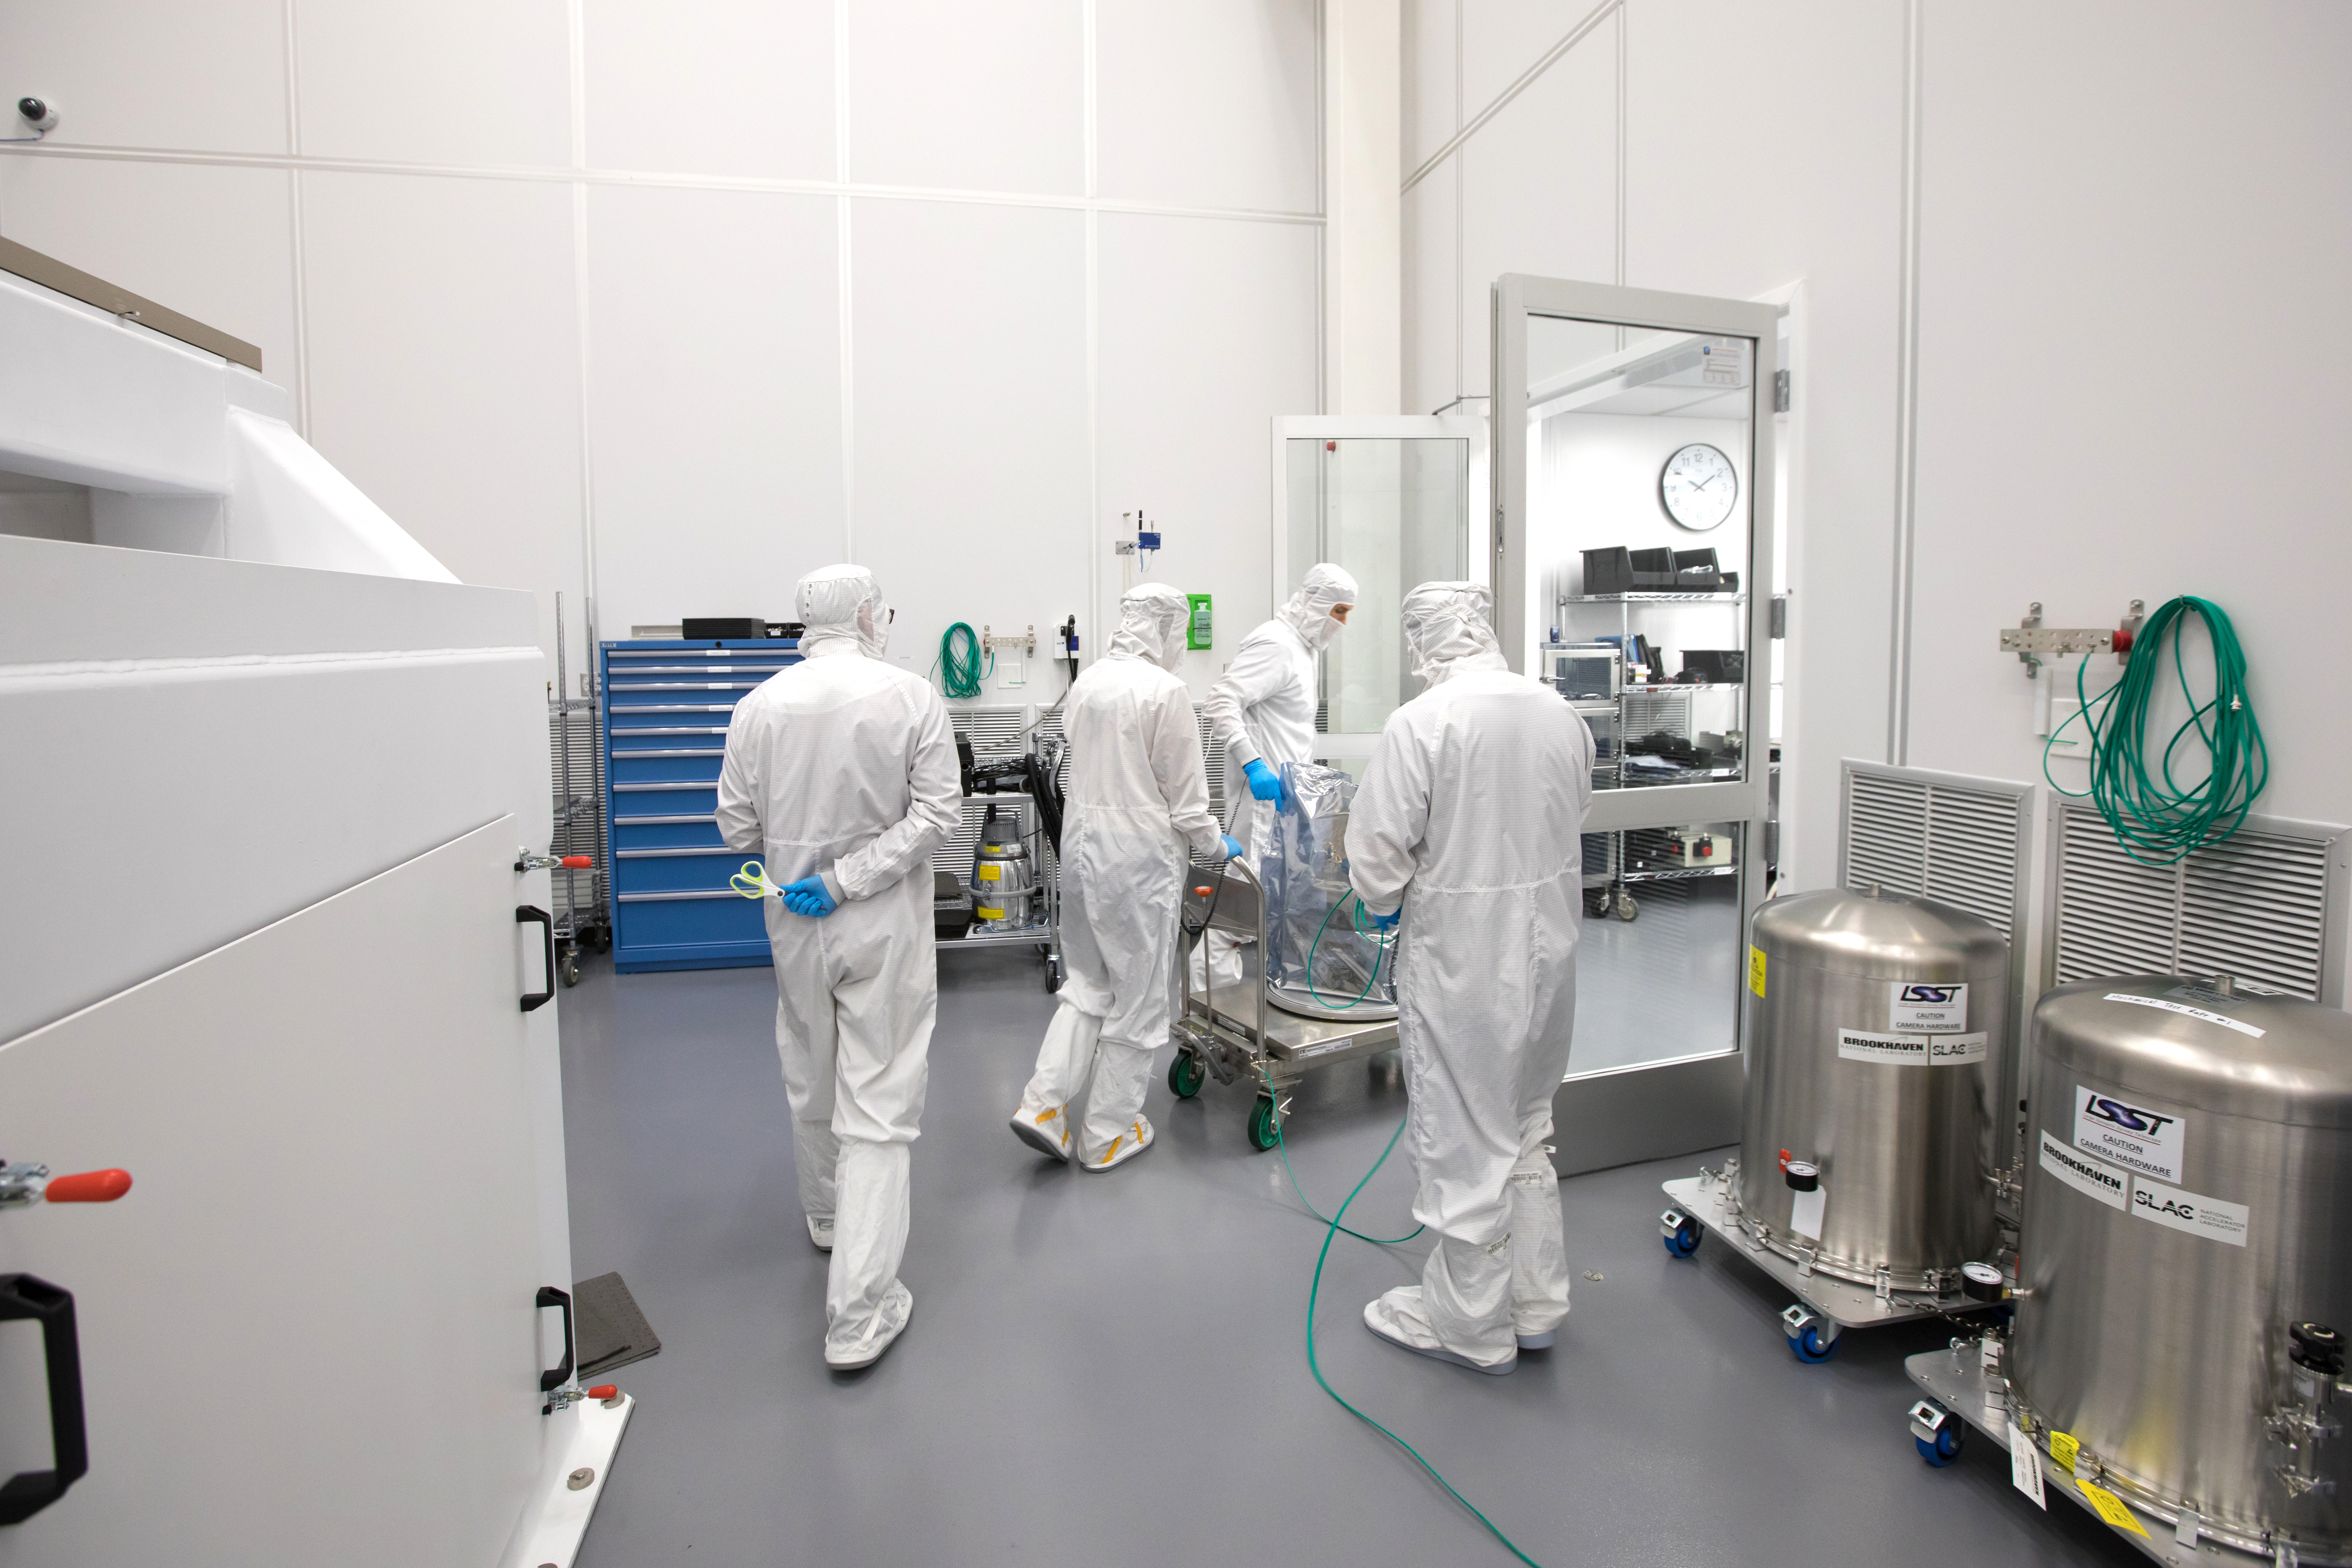

LSST Camera's First Sensor Array Arrives

Vera C. Rubin Observatory is currently under construction in Chile. The U.S. Department of Energy’s SLAC National Accelerator Laboratory is leading the construction of its Legacy Survey of Space and Time (LSST) camera – the largest digital camera ever built for astronomy.

Major milestone: The first of 21 "science rafts" for the 3.2-gigapixel LSST camera from Brookhaven National Lab. The rafts are arrays of nine imaging sensors, or CCDs, each with 4K-by-4K pixels. The LSST camera will be the largest digital camera ever built for astronomy. It will provide researchers with the widest, deepest and fastest views of the night sky for unprecedented studies of the Milky Way, the solar system, dark matter, dark energy, and much more. SLAC is assembling and testing the camera from parts built by a large collaboration of labs and universities.

LSST is funded by the National Science Foundation (NSF), the Department of Energy (DOE) Office of Science, and private funding raised by the LSST Corporation. For more information, visit: lsst.slac.stanford.edu/.

Credit: Dawn Harmer/SLAC National Accelerator Laboratory